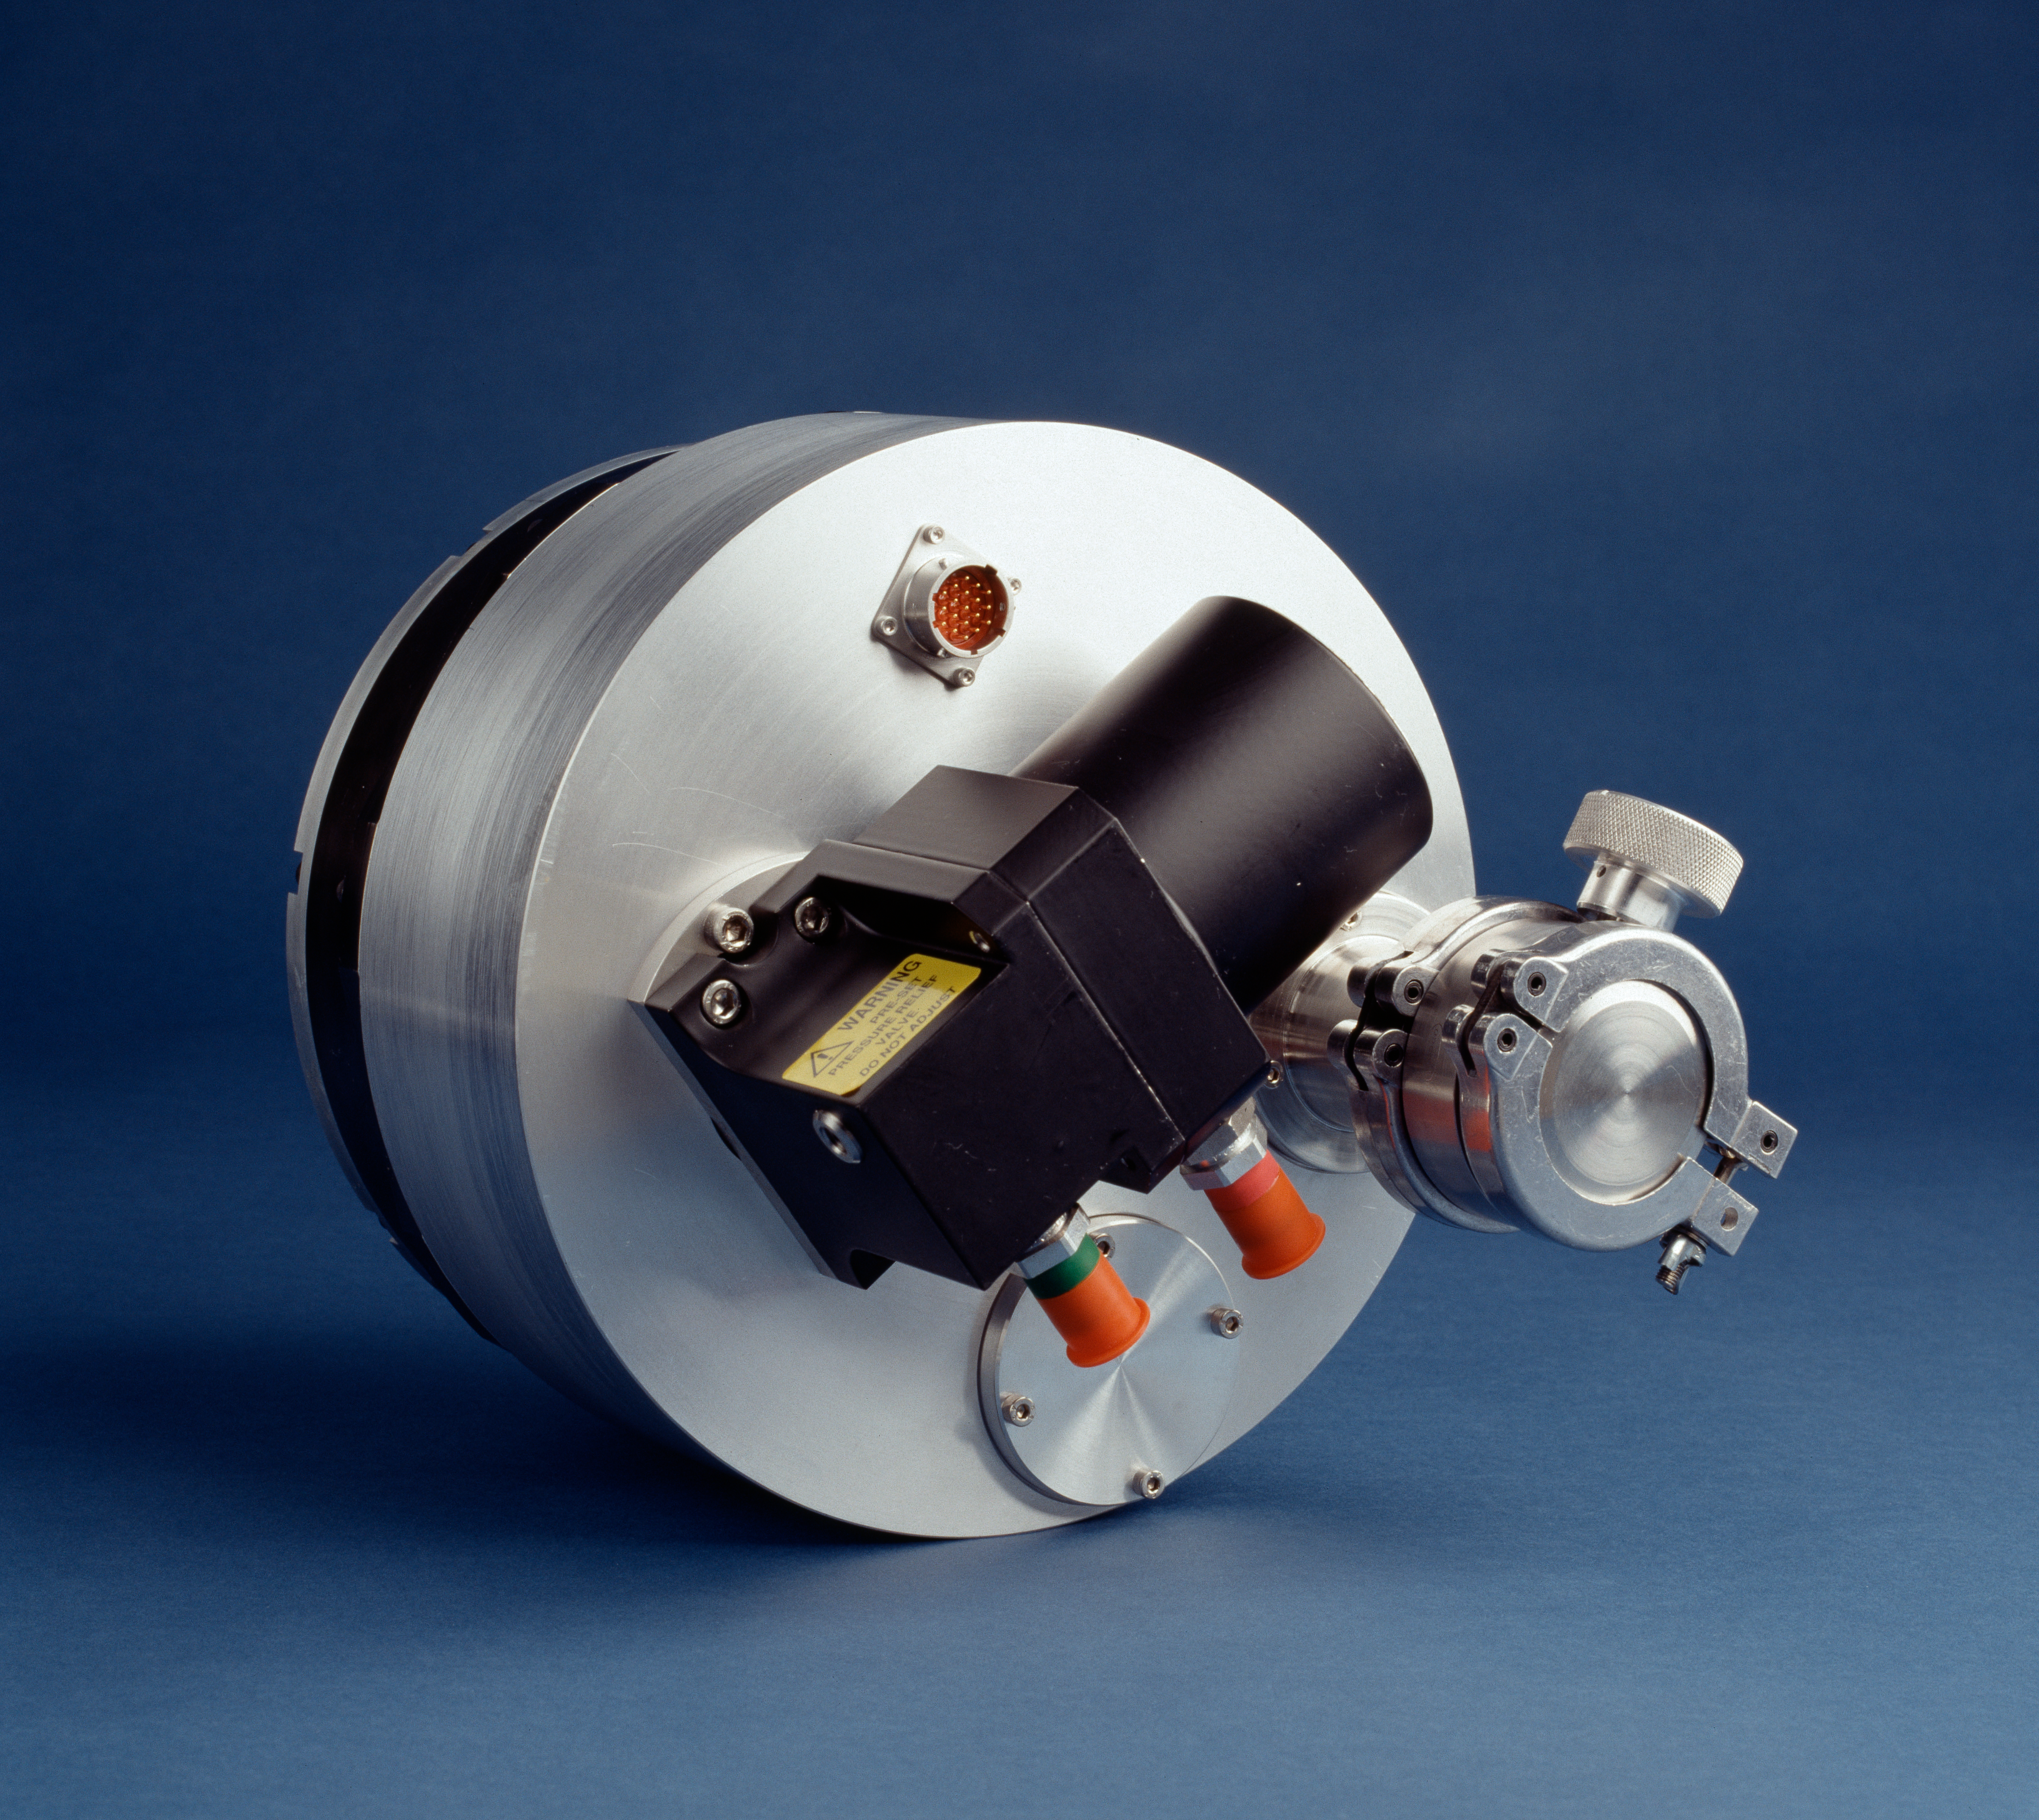

ESO Council at Vitacura

CCD cooler. Image obtained in June 1992 at ESO headquarters in Garching.

Credit: ESO